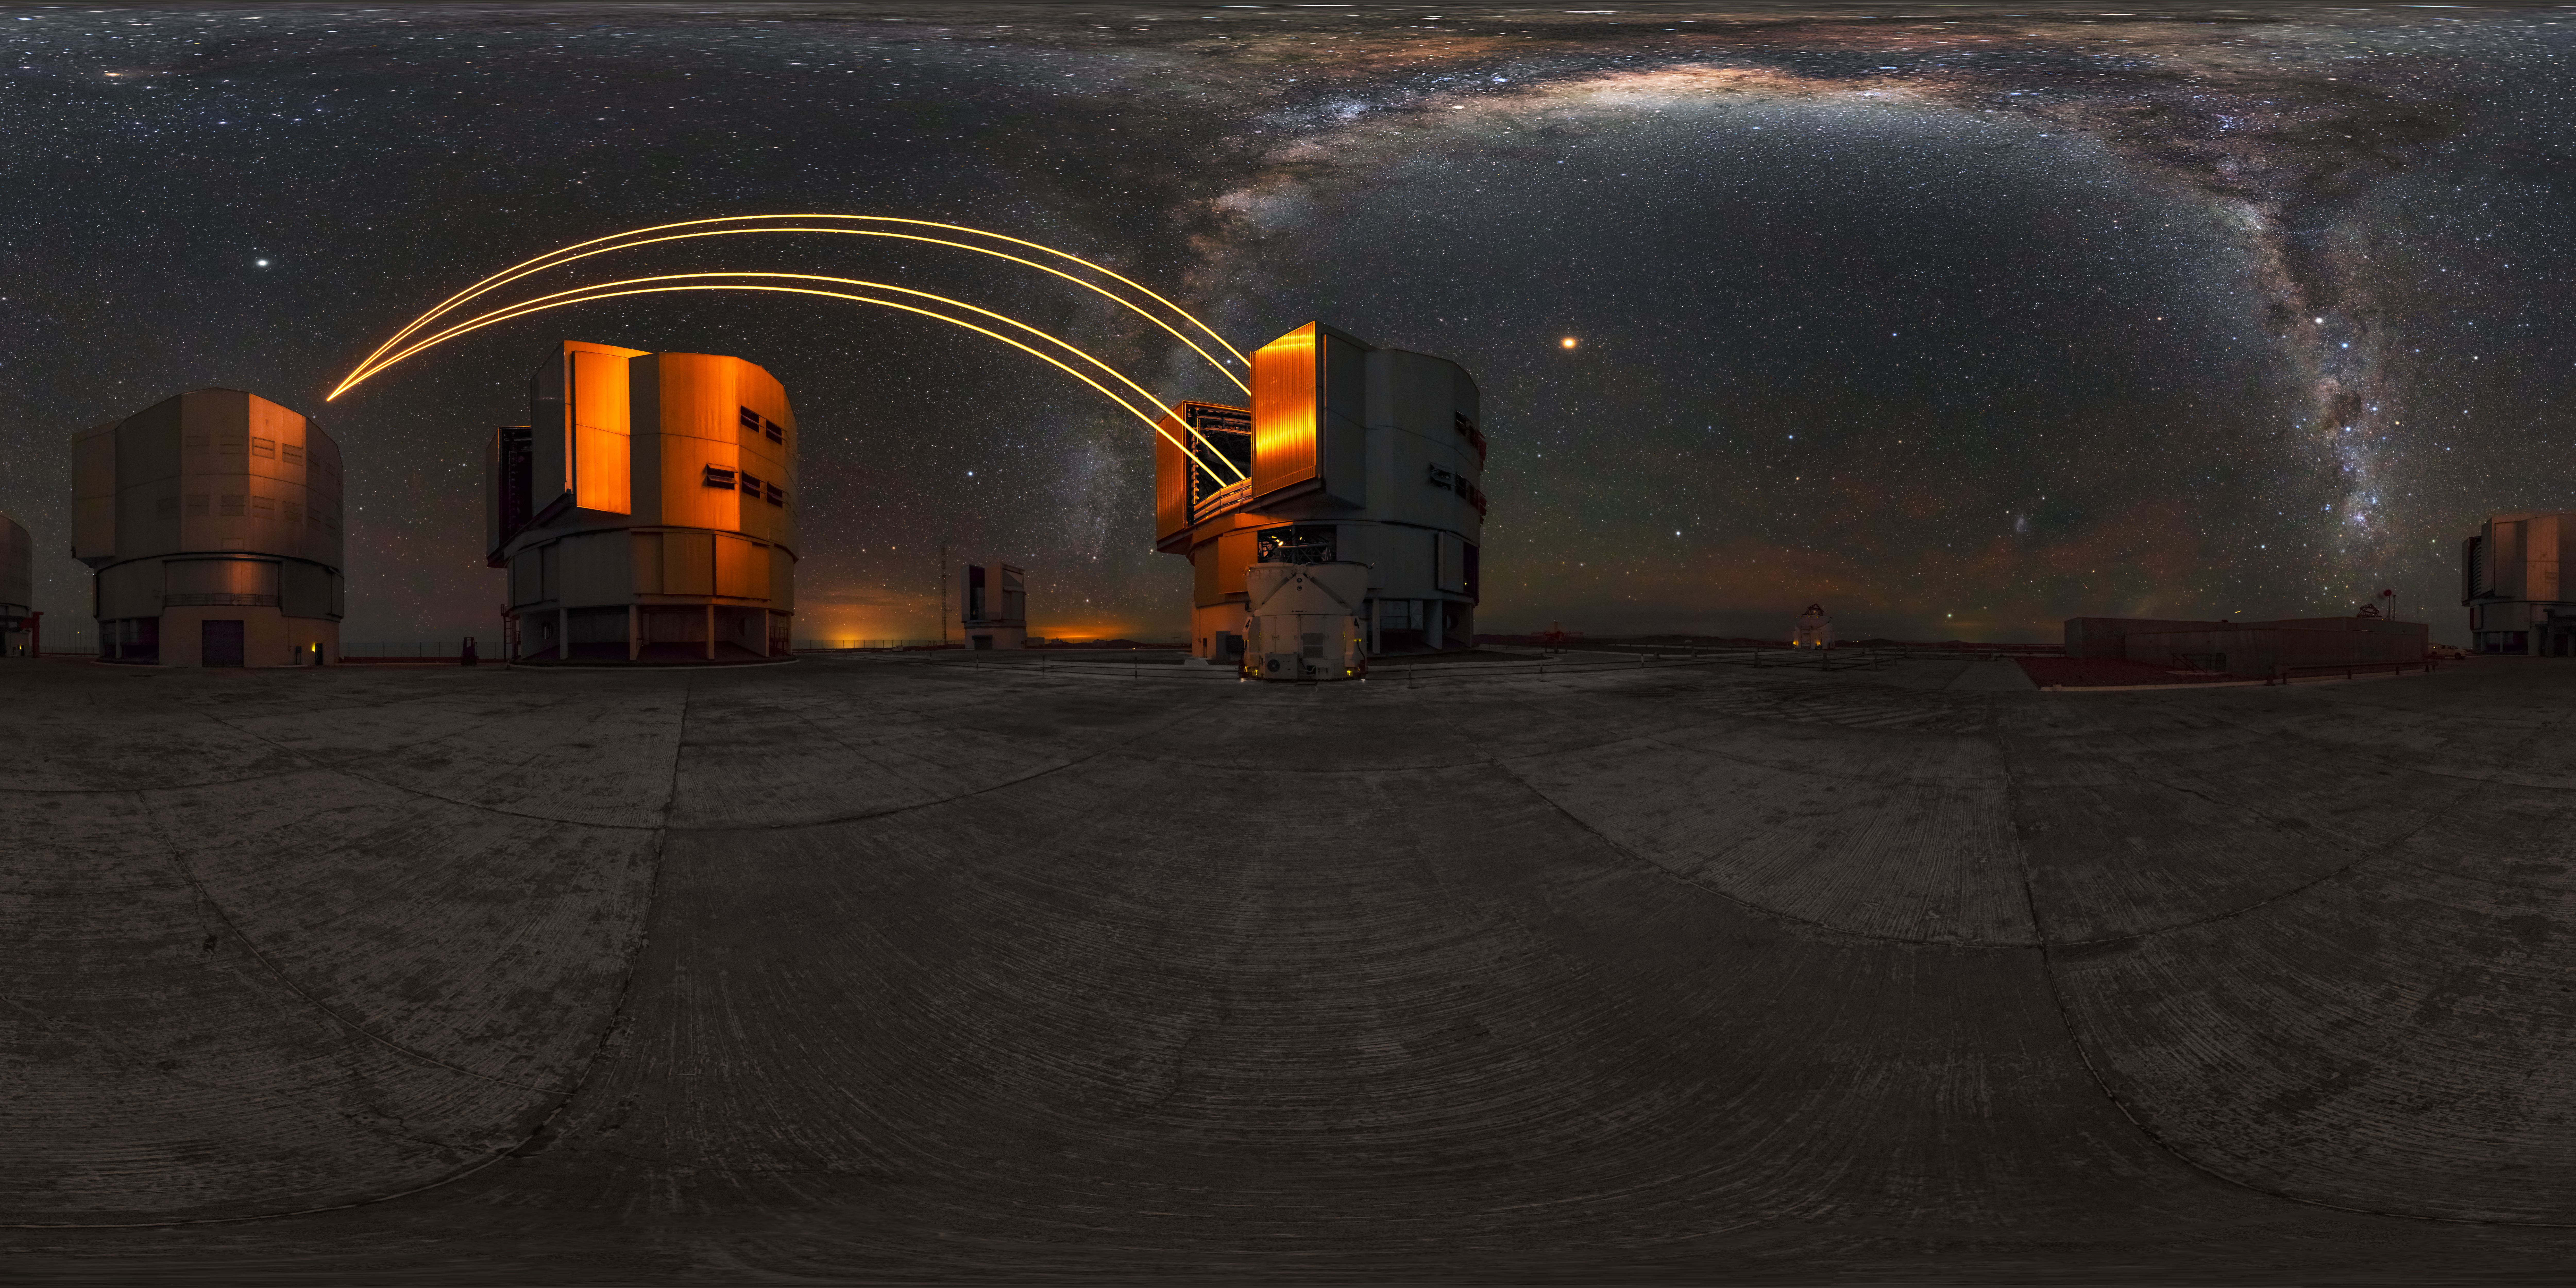

ESO Paranal 360 image

360 view of the four 8.2 metre unit telescopes and four smaller auxilary telescopes that make the VLT at Paranal Observatory. The VLT uses some of the strongest lasers ever created for its laser guide star system. At the top of image, is a nice edge side view of the Milky Way Galaxy across the clear Chilean night sky.

Credit: M. Cabral/ESO